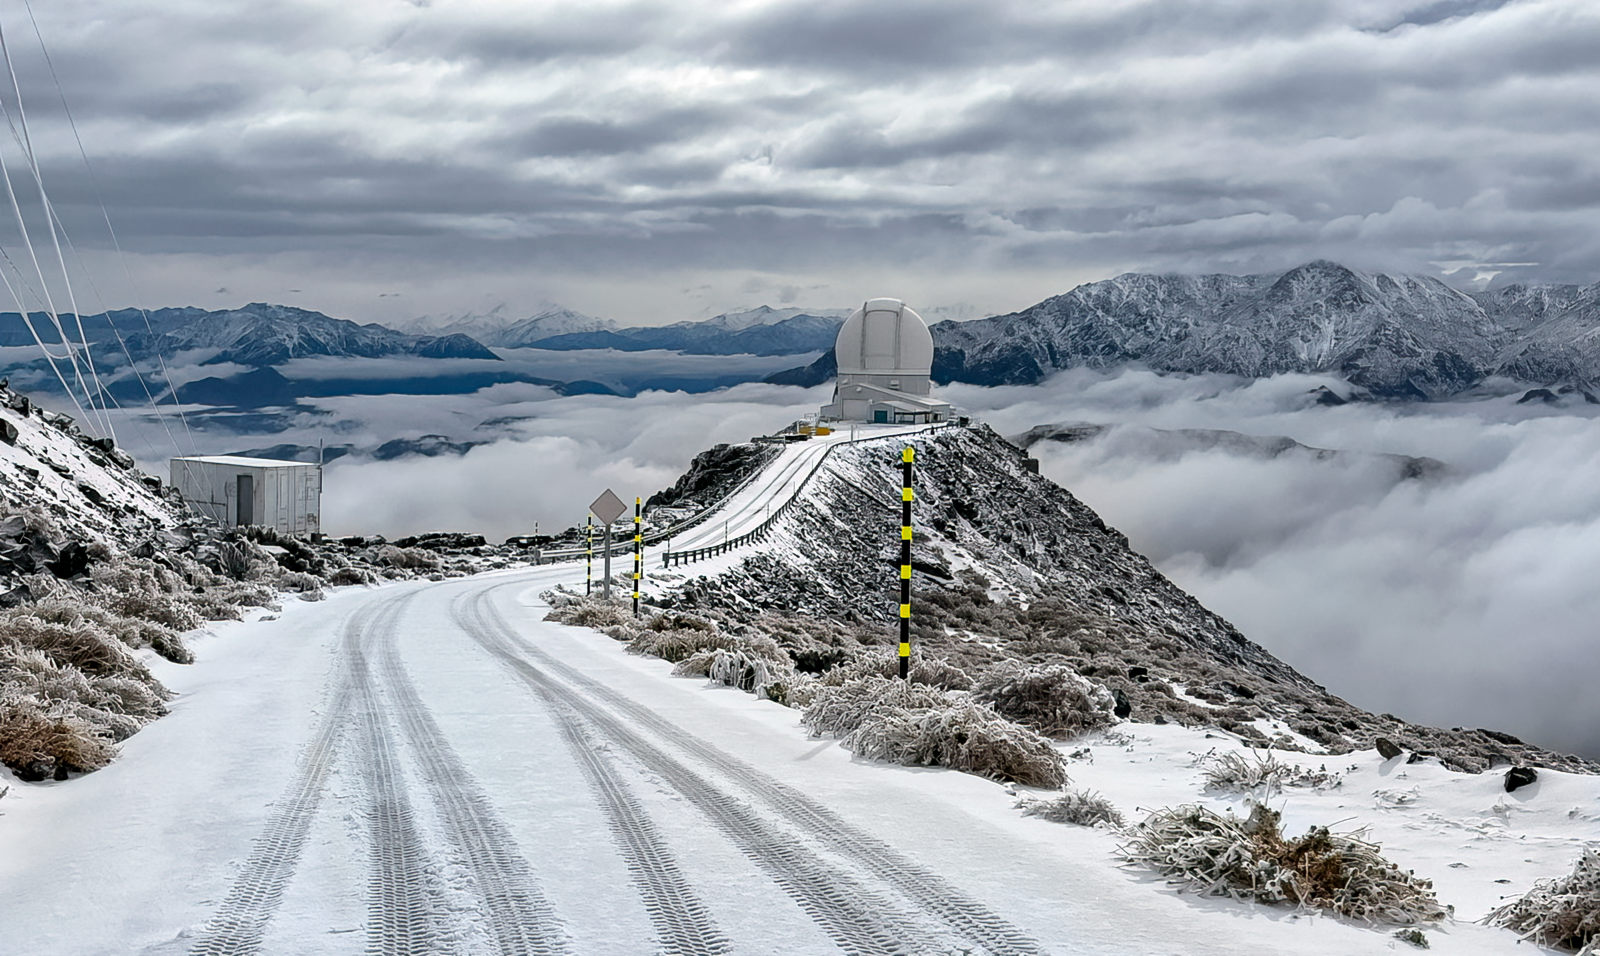

Snow at Cerro Pachón (June 2025)

SOAR Telescope is seen here at the end of its access road following winter snow on 12 June 2025.

Credit: NOIRLab/NSF/AURA/F. Bruno